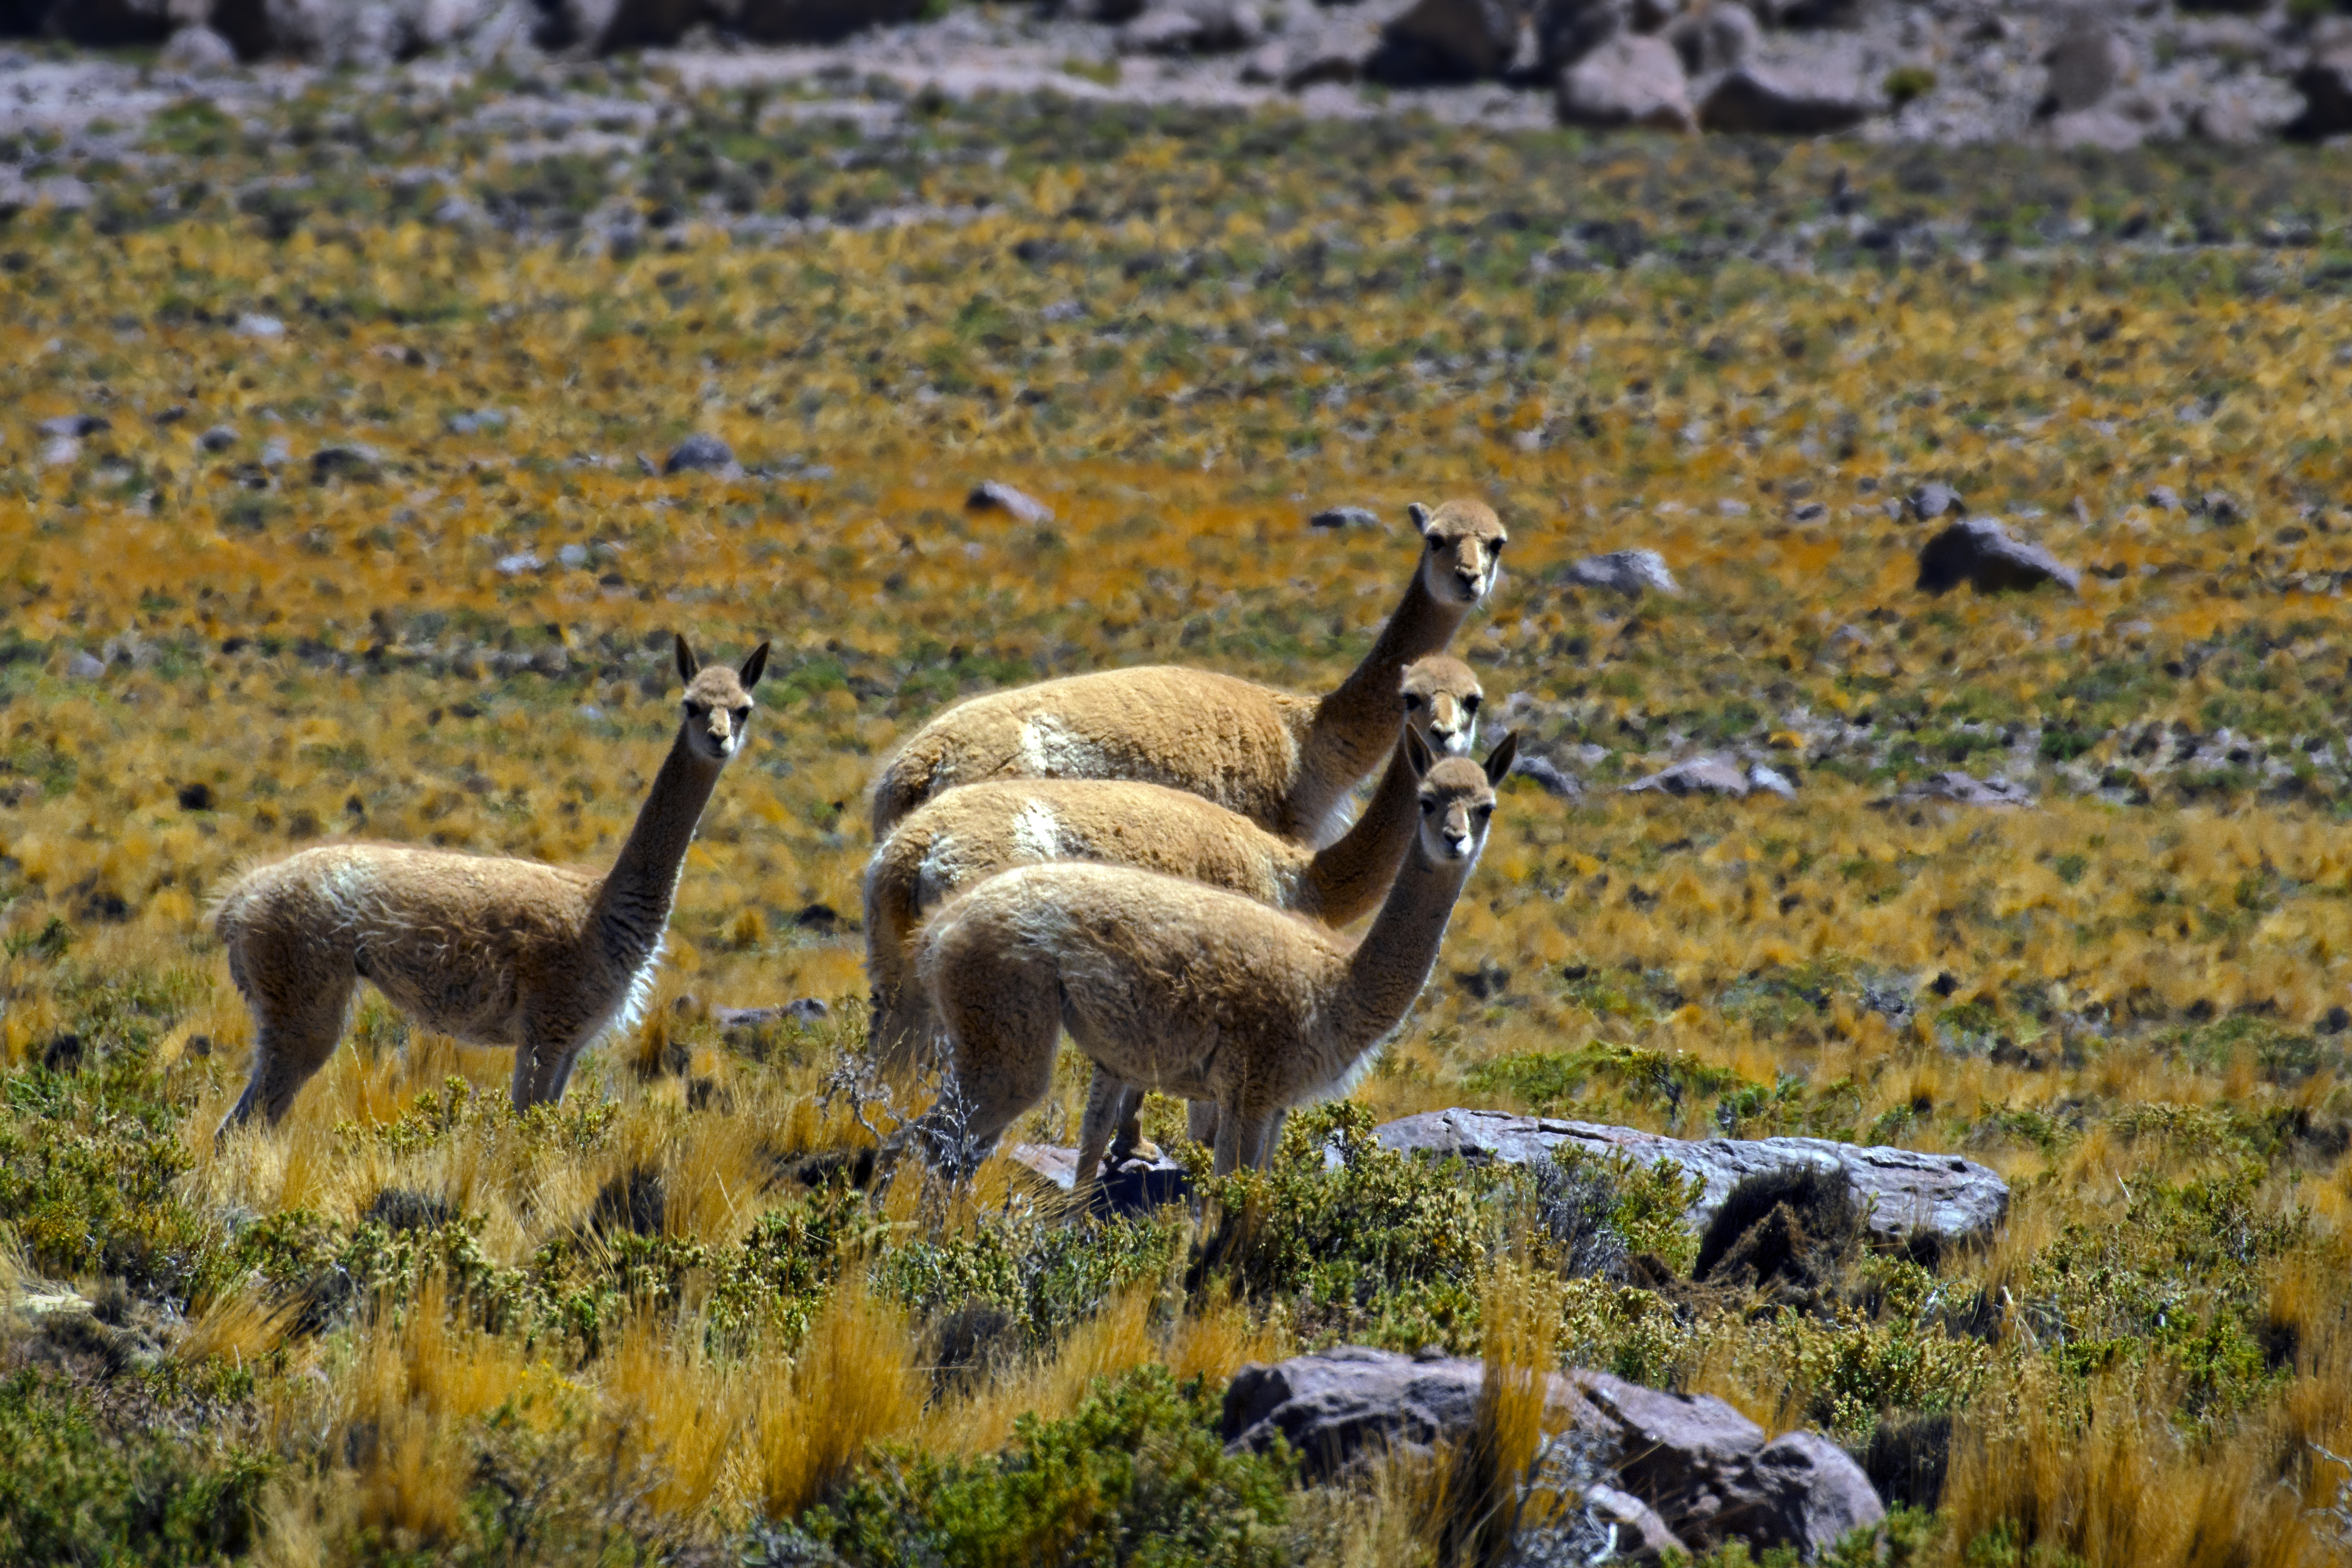

Fauna in Chile

Vicuñas are a common sight around the ALMA observatory.

Credit: S. Otarola/ESO